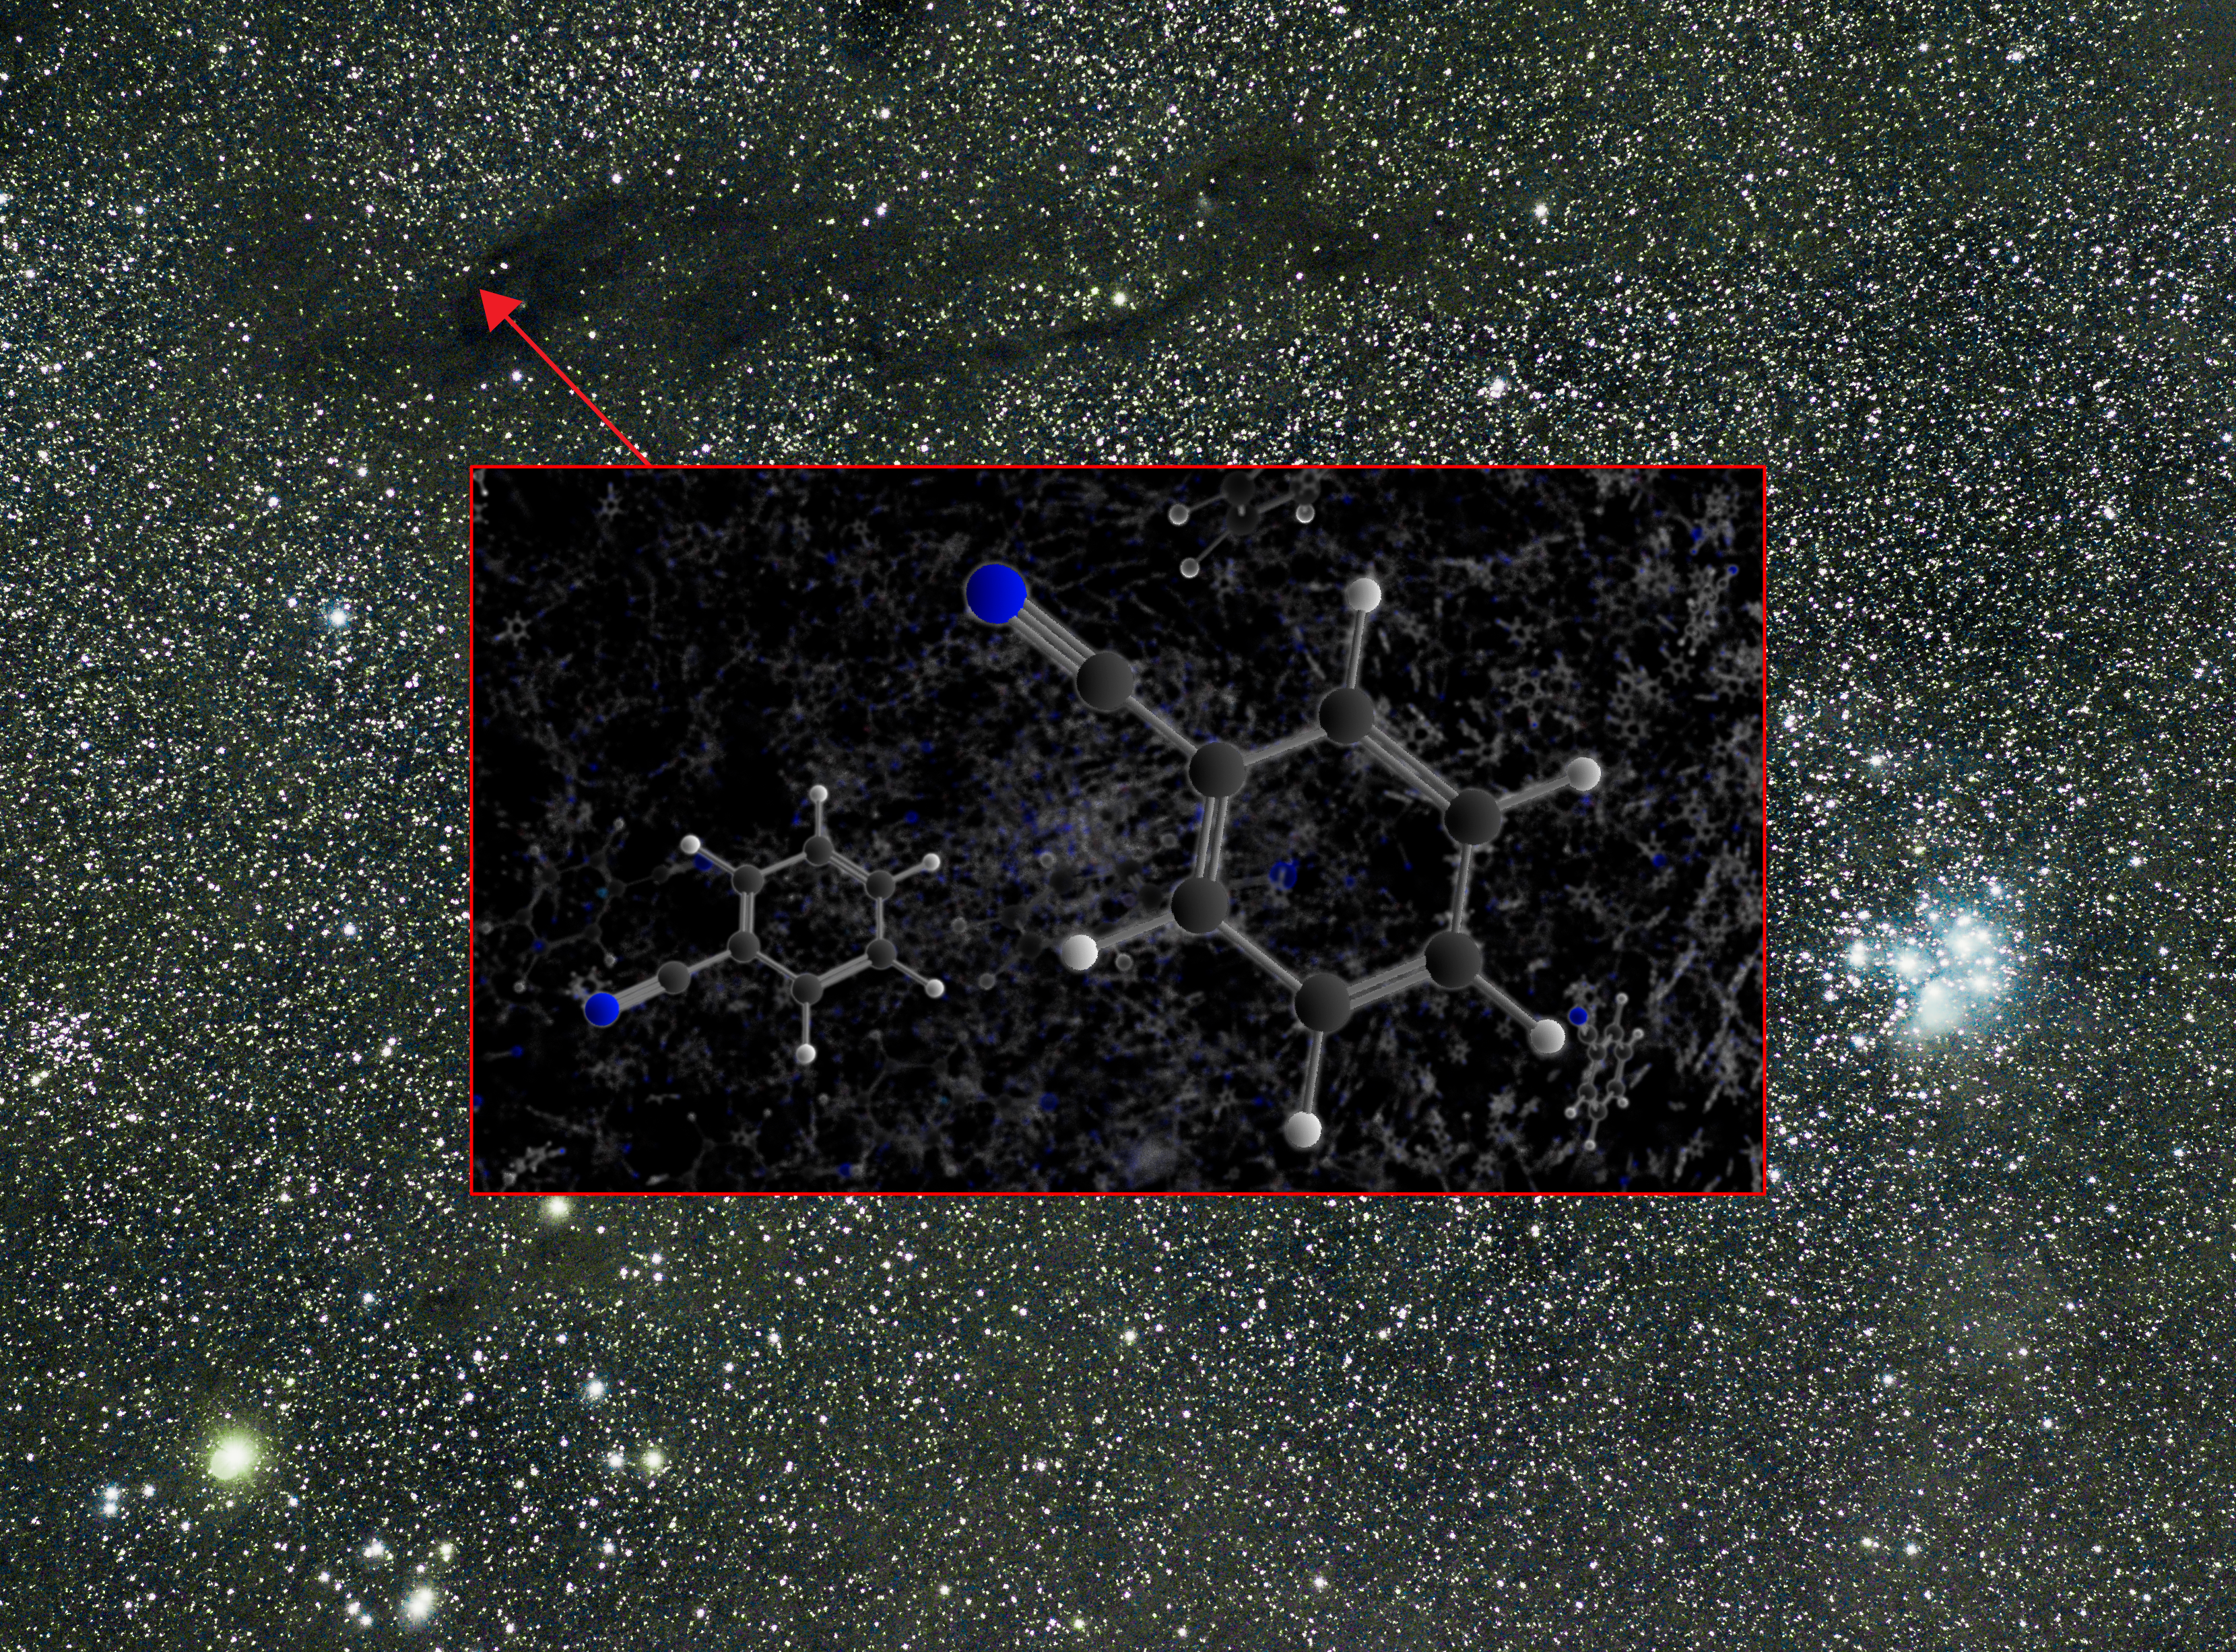

GBT Finds Benzonitrile in the Taurus Molecular Cloud 1

Astronomers using the Green Bank Telescope have made the first definitive interstellar detection of benzonitrile, an intriguing organic molecule that helps to chemically link simple carbon-based molecules and truly massive ones known as polycyclic aromatic hydrocarbons. This discovery is a vital clue in a 30-year-old mystery: identifying the source of a faint infrared glow that permeates the Milky Way and other galaxies. The science team, led by chemist Brett McGuire at the National Radio Astronomy Observatory in Charlottesville, Virginia, detected this molecule’s telltale radio signature coming from a nearby star-forming nebula known as the Taurus Molecular Cloud 1, which is about 430 light-years from Earth.

Credit: B. McGuire, B. Saxton (NRAO/AUI/NSF)